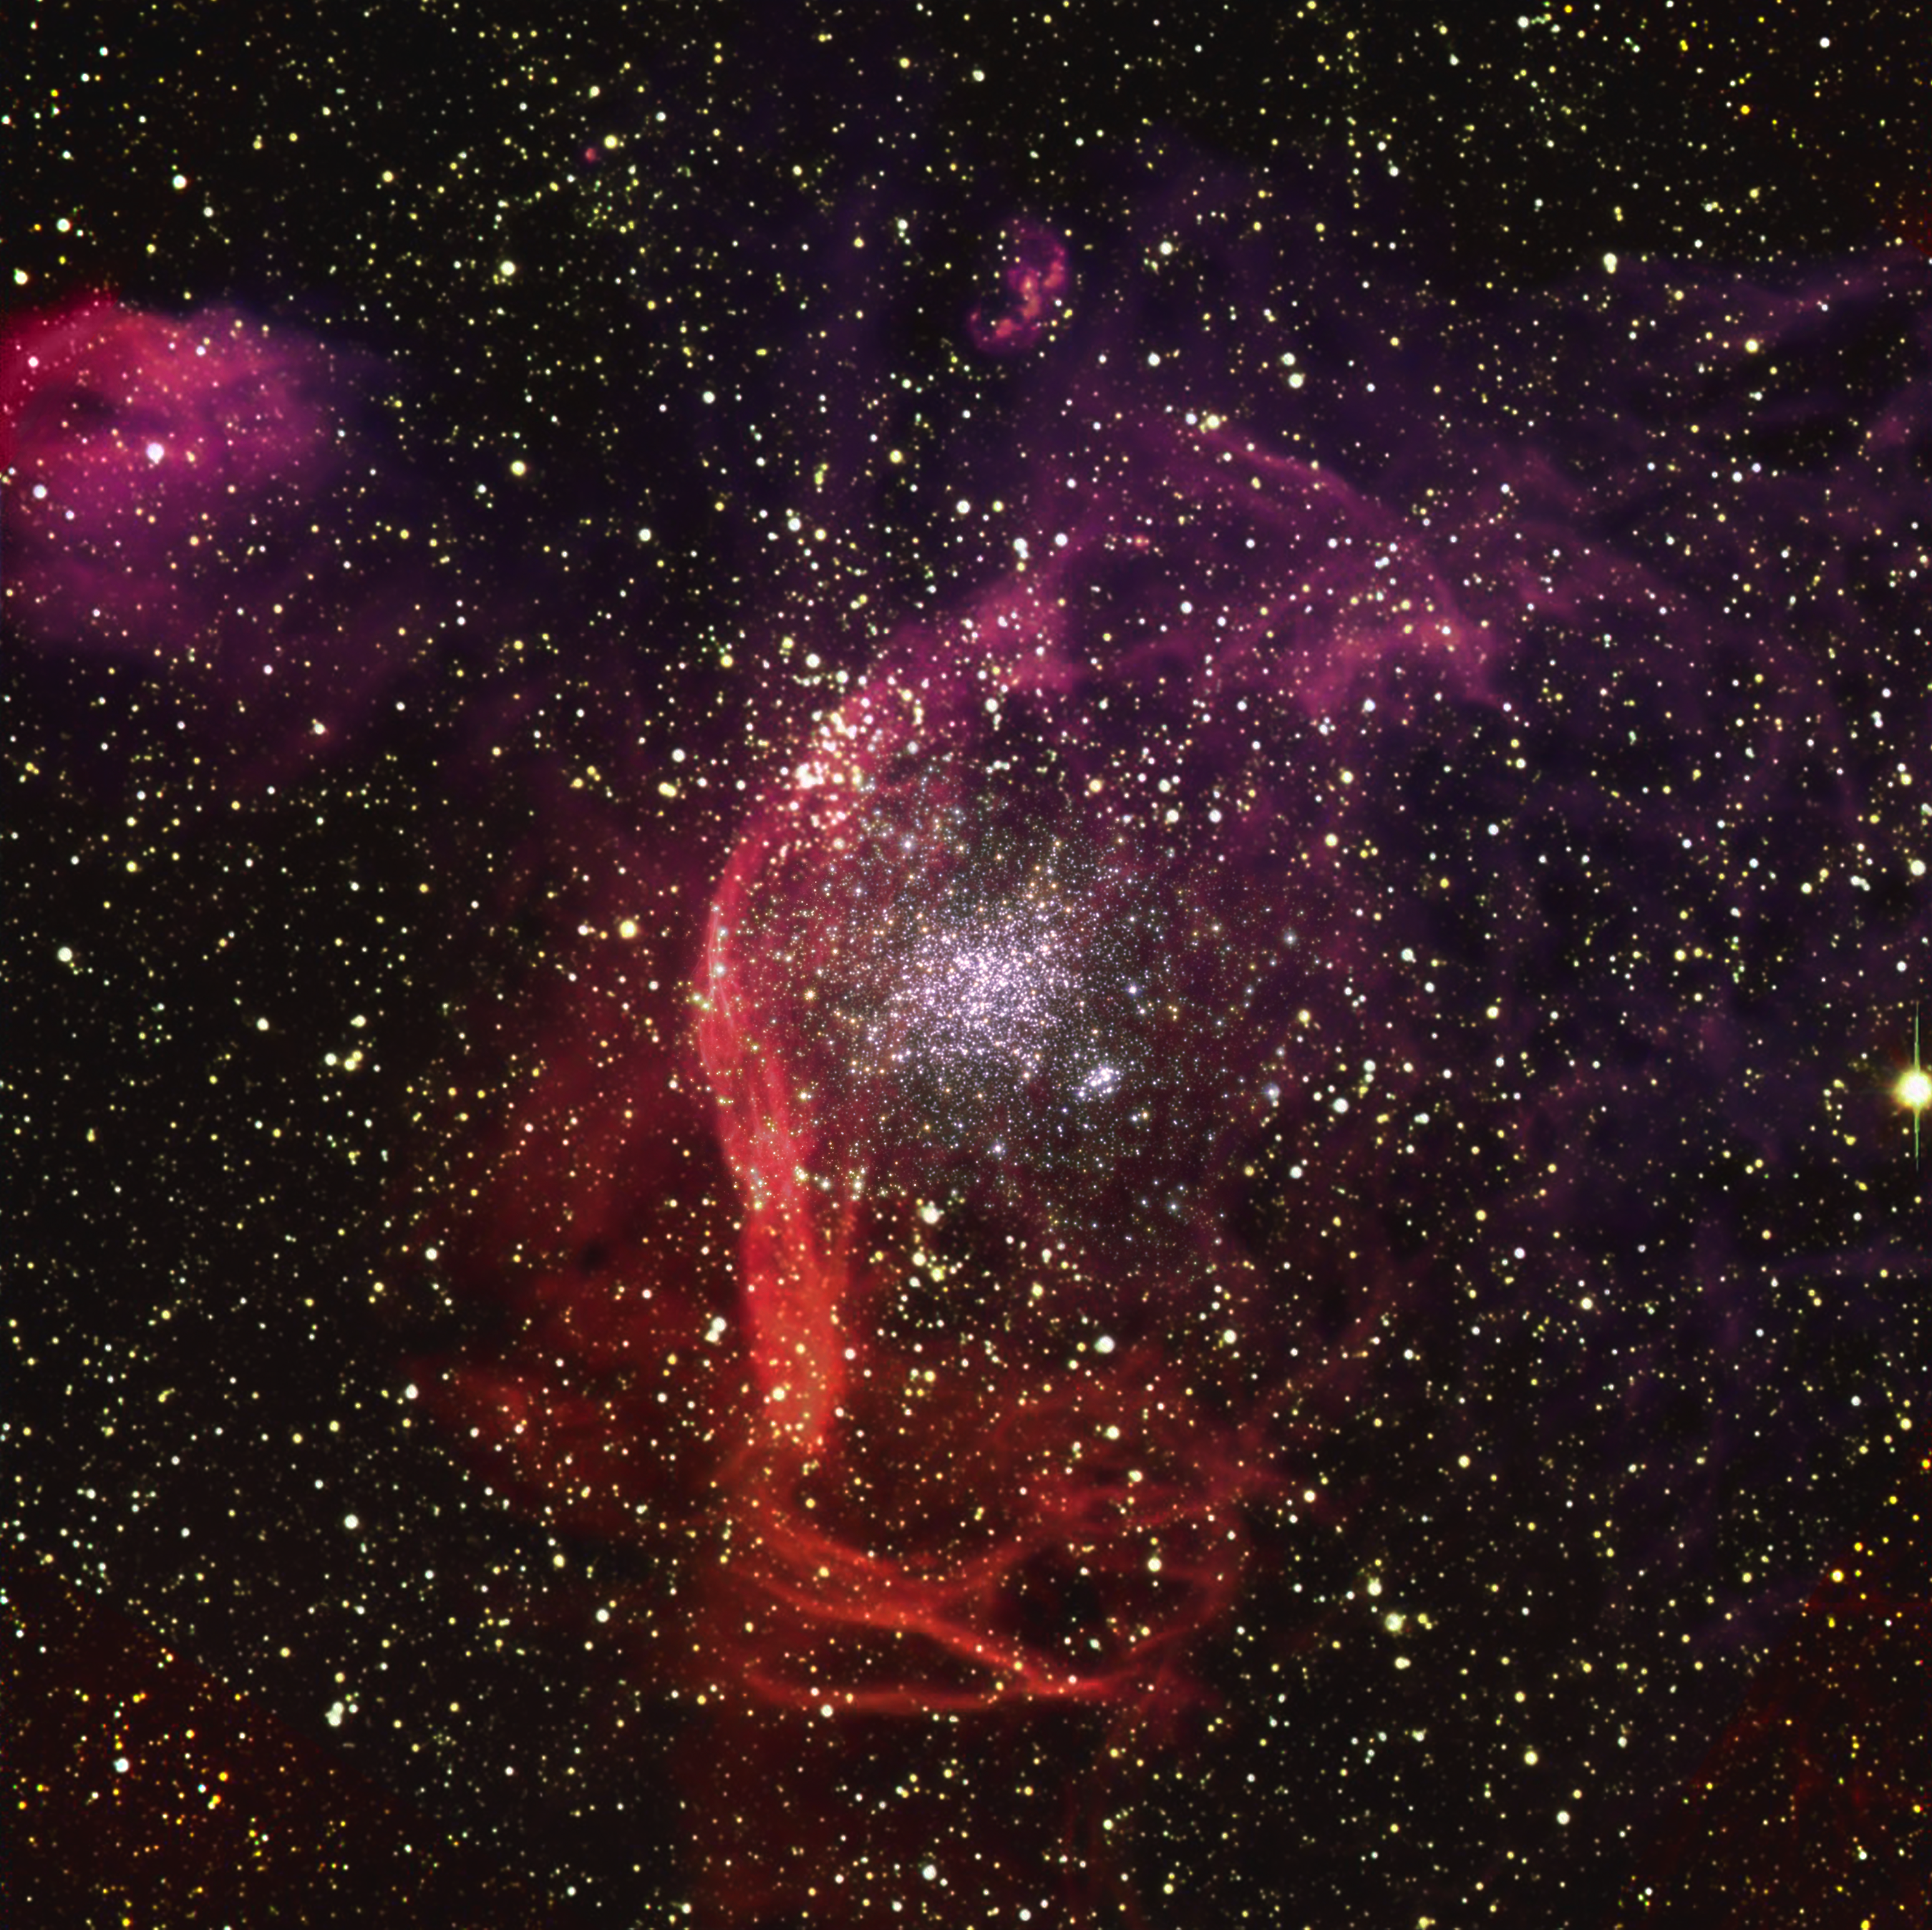

NGC1850 as seen with the Very Large Telescope and Hubble

This image shows NGC1850, a cluster of thousands of stars roughly 160 000 light-years away in the Large Magellanic Cloud, a Milky Way neighbour. The reddish filaments surrounding the cluster, made of vast clouds of hydrogen, are believed to be the remnants of supernova explosions.

The image is an overlay of observations conducted in visible light with ESO’s Very Large Telescope (VLT) and NASA/ESA’s Hubble Space Telescope (HST). The VLT captured the wide field of the image and the filaments, while the central cluster was imaged by the HST.

Among many stars, this cluster is home to a black hole 11 times as massive as the Sun and to a five-solar-mass star orbiting it. By looking at the star’s orbit, a team of astronomers were able to infer the presence of the black hole, making it the first small black hole outside of our galaxy to be found this way. For this discovery, the team used the Multi Unit Spectroscopic Explorer (MUSE) instrument at the VLT.

Credit: ESO, NASA/ESA/R. Gilmozzi/S. Casertano, J. Schmidt